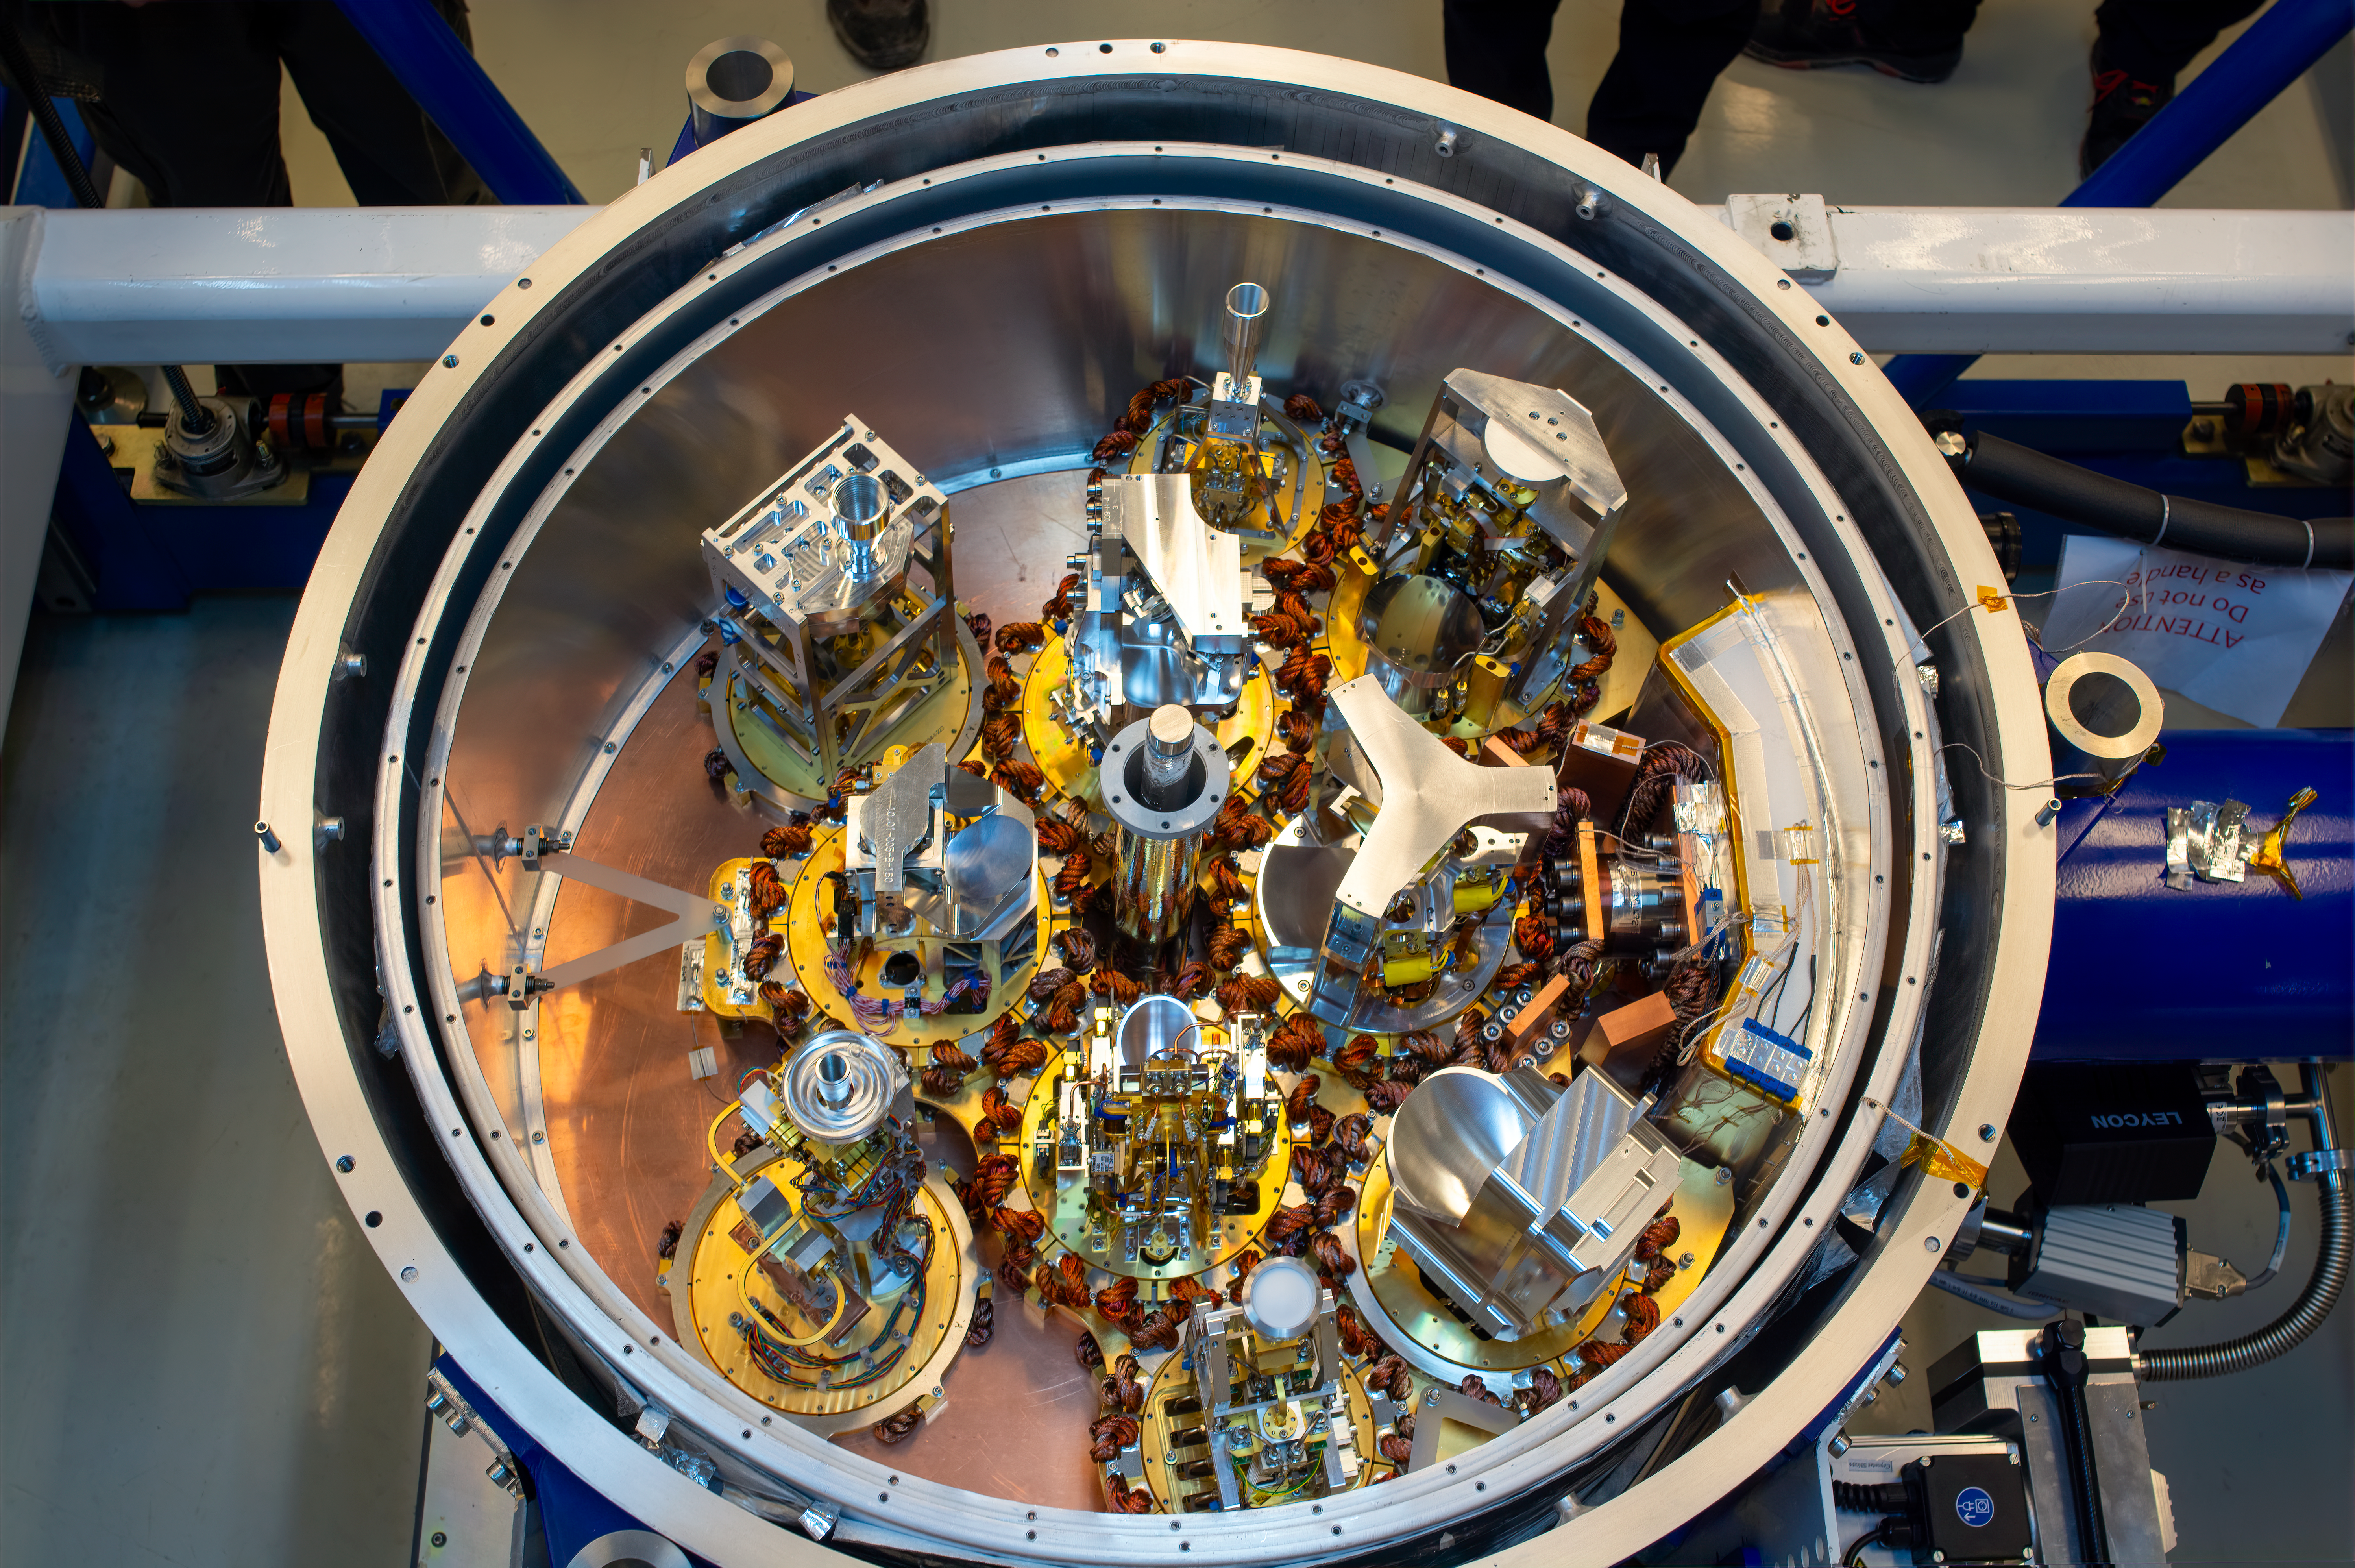

10 receivers inside an ALMA cryostat

This image shows the cryostat of an Atacama Large Millimeter/submillimeter Array (ALMA) antenna populated with 10 receivers for the first time. The receivers pick up the signals from outer space at specific frequency bands, covering a window from 950 to 35 GHz, and are stored in a cryostat that cools them down to temperatures as low as -269°C. The installation of the "Band 2" receivers, initiated in 2023, means ALMA antennas can observe within the final frequency range (67 to 116 GHs) for which the array was designed.

Credit: S. Otarola, ALMA(ESO/NAOJ/NRAO)